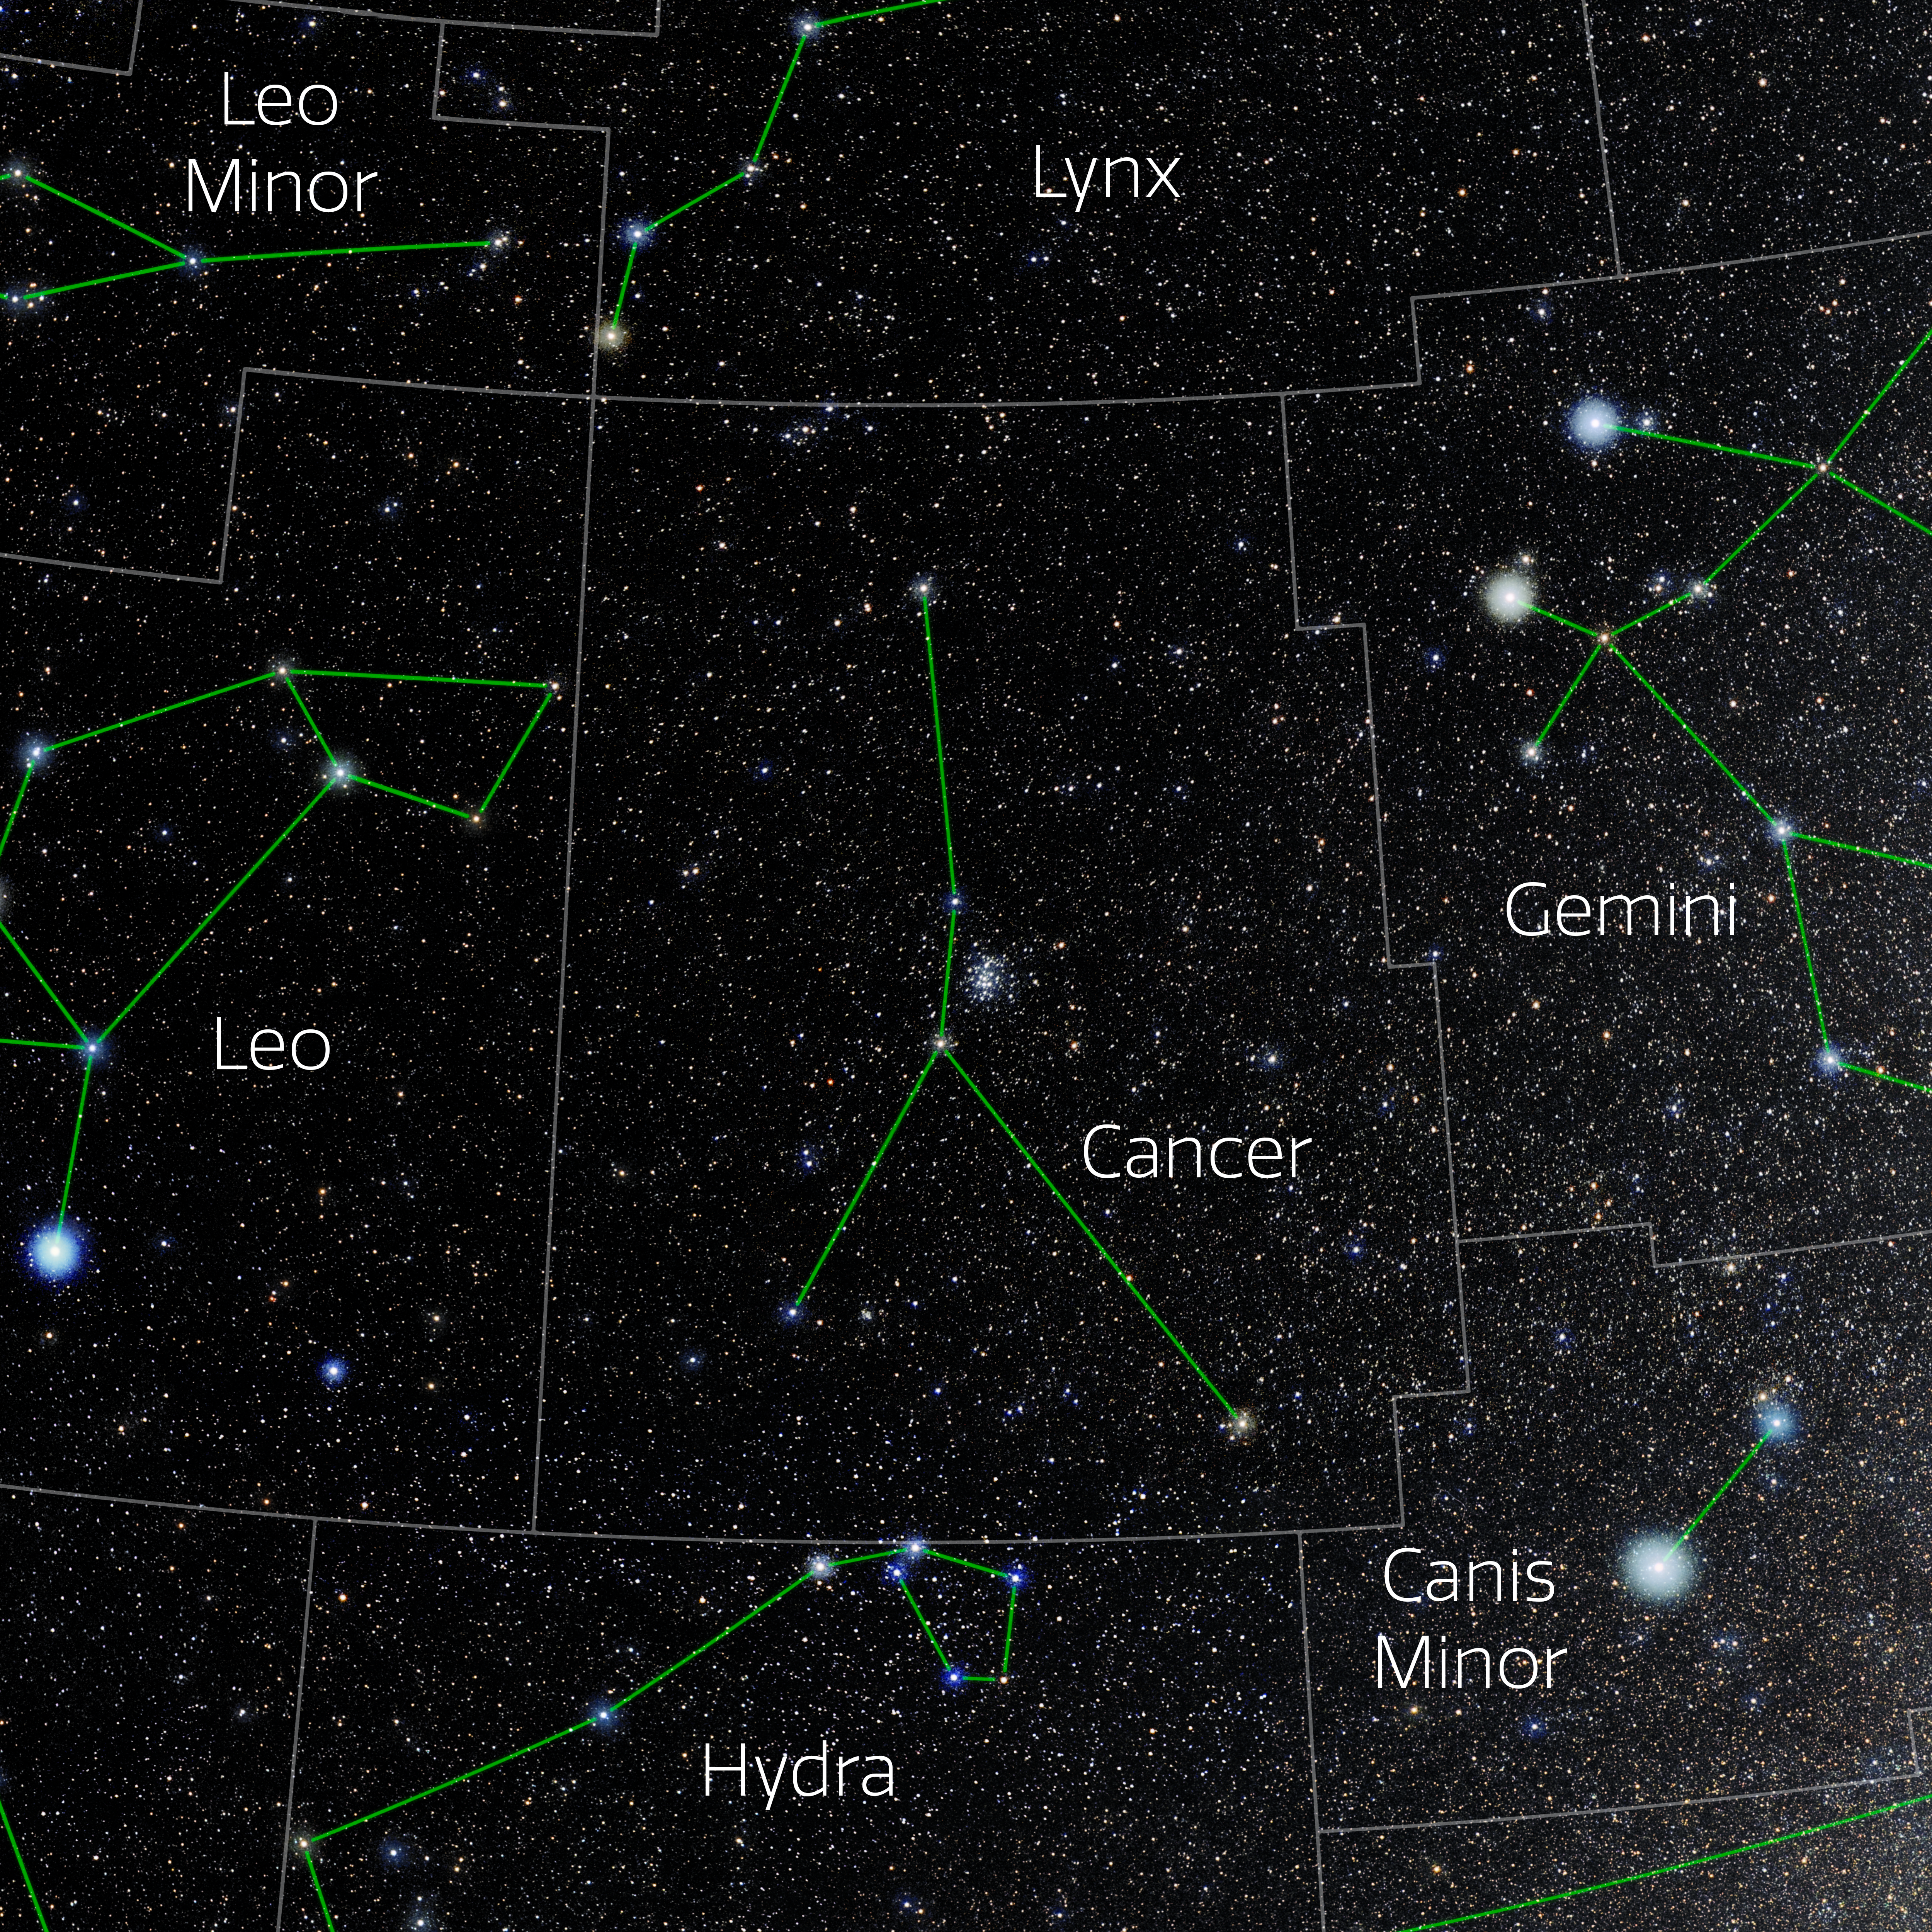

Cancer (Annotated)

Photo of the constellation Cancer with annotations from IAU and Sky & Telescope. Here is the non-annotated version.

Credit: E. Slawik/NOIRLab/NSF/AURA/M. Zamani